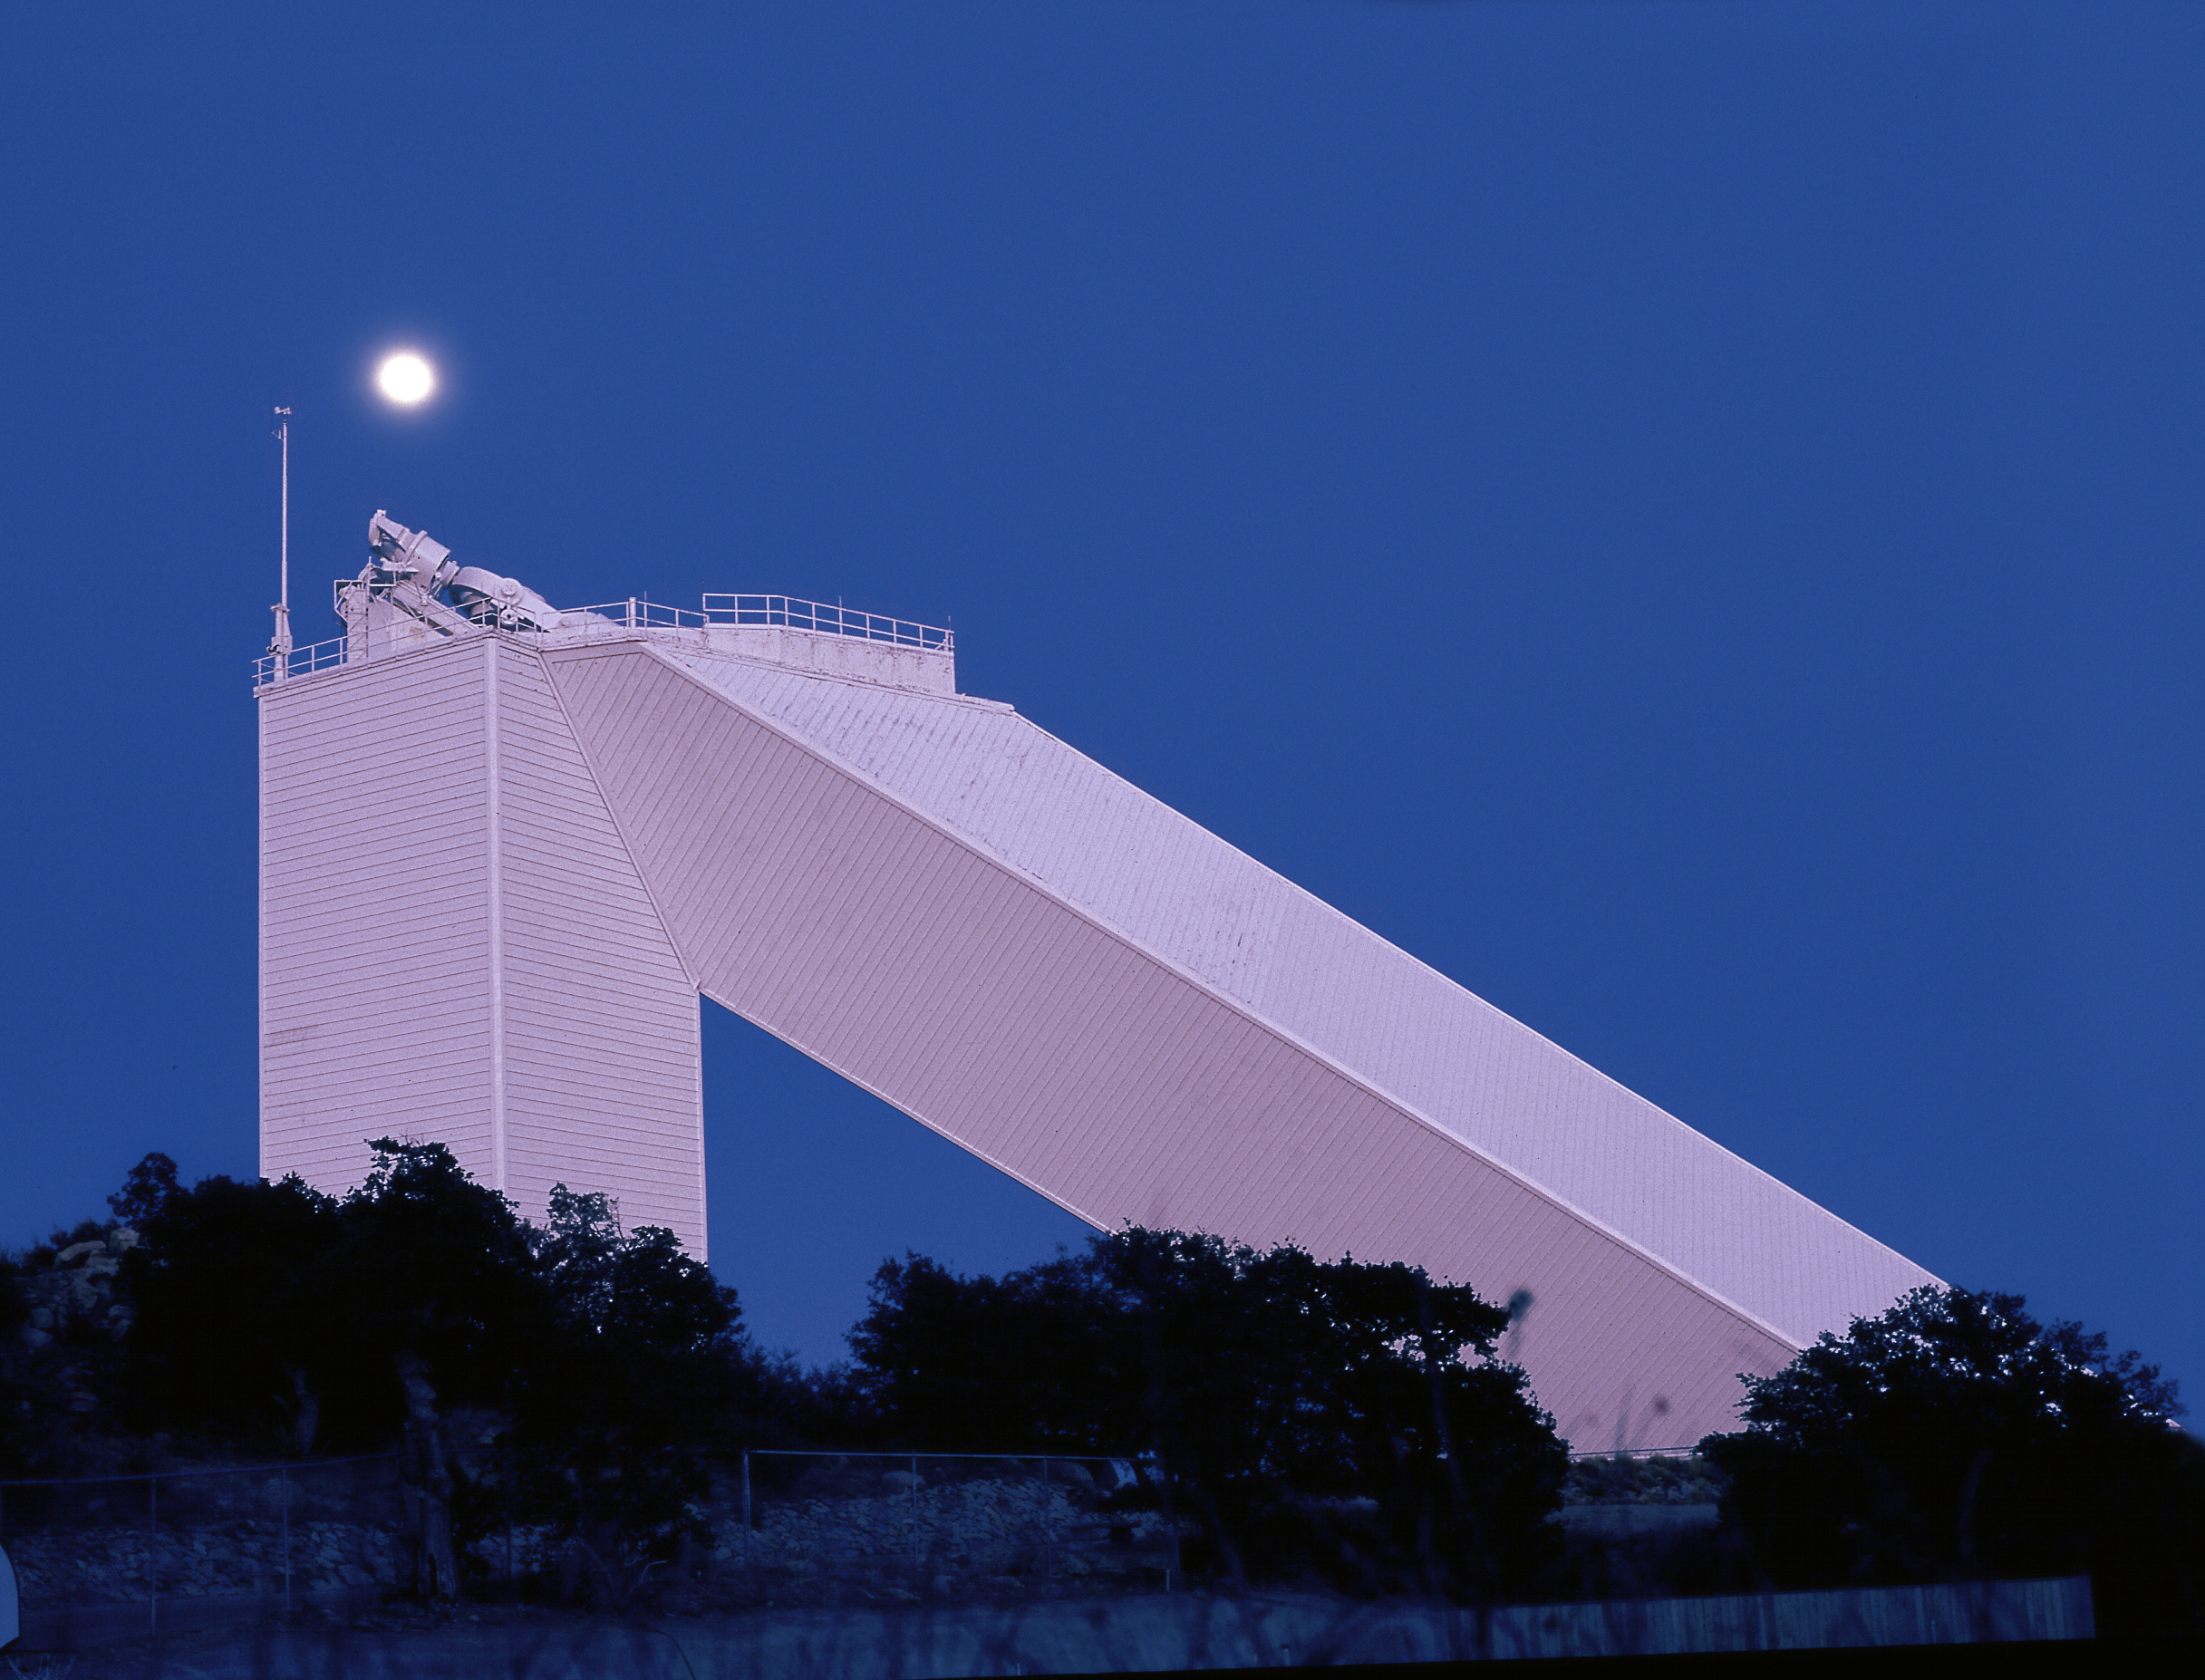

McMath-Pierce at twilight with Moon

A twilight view of the McMath-Pierce solar telescope on Kitt Peak, the largest solar telescope in the world, showing the Moon as well. Picture by Dr Bill Livingston, March 19th, 1981.

Credit: Bill Livingston/NSO/AURA/NSF